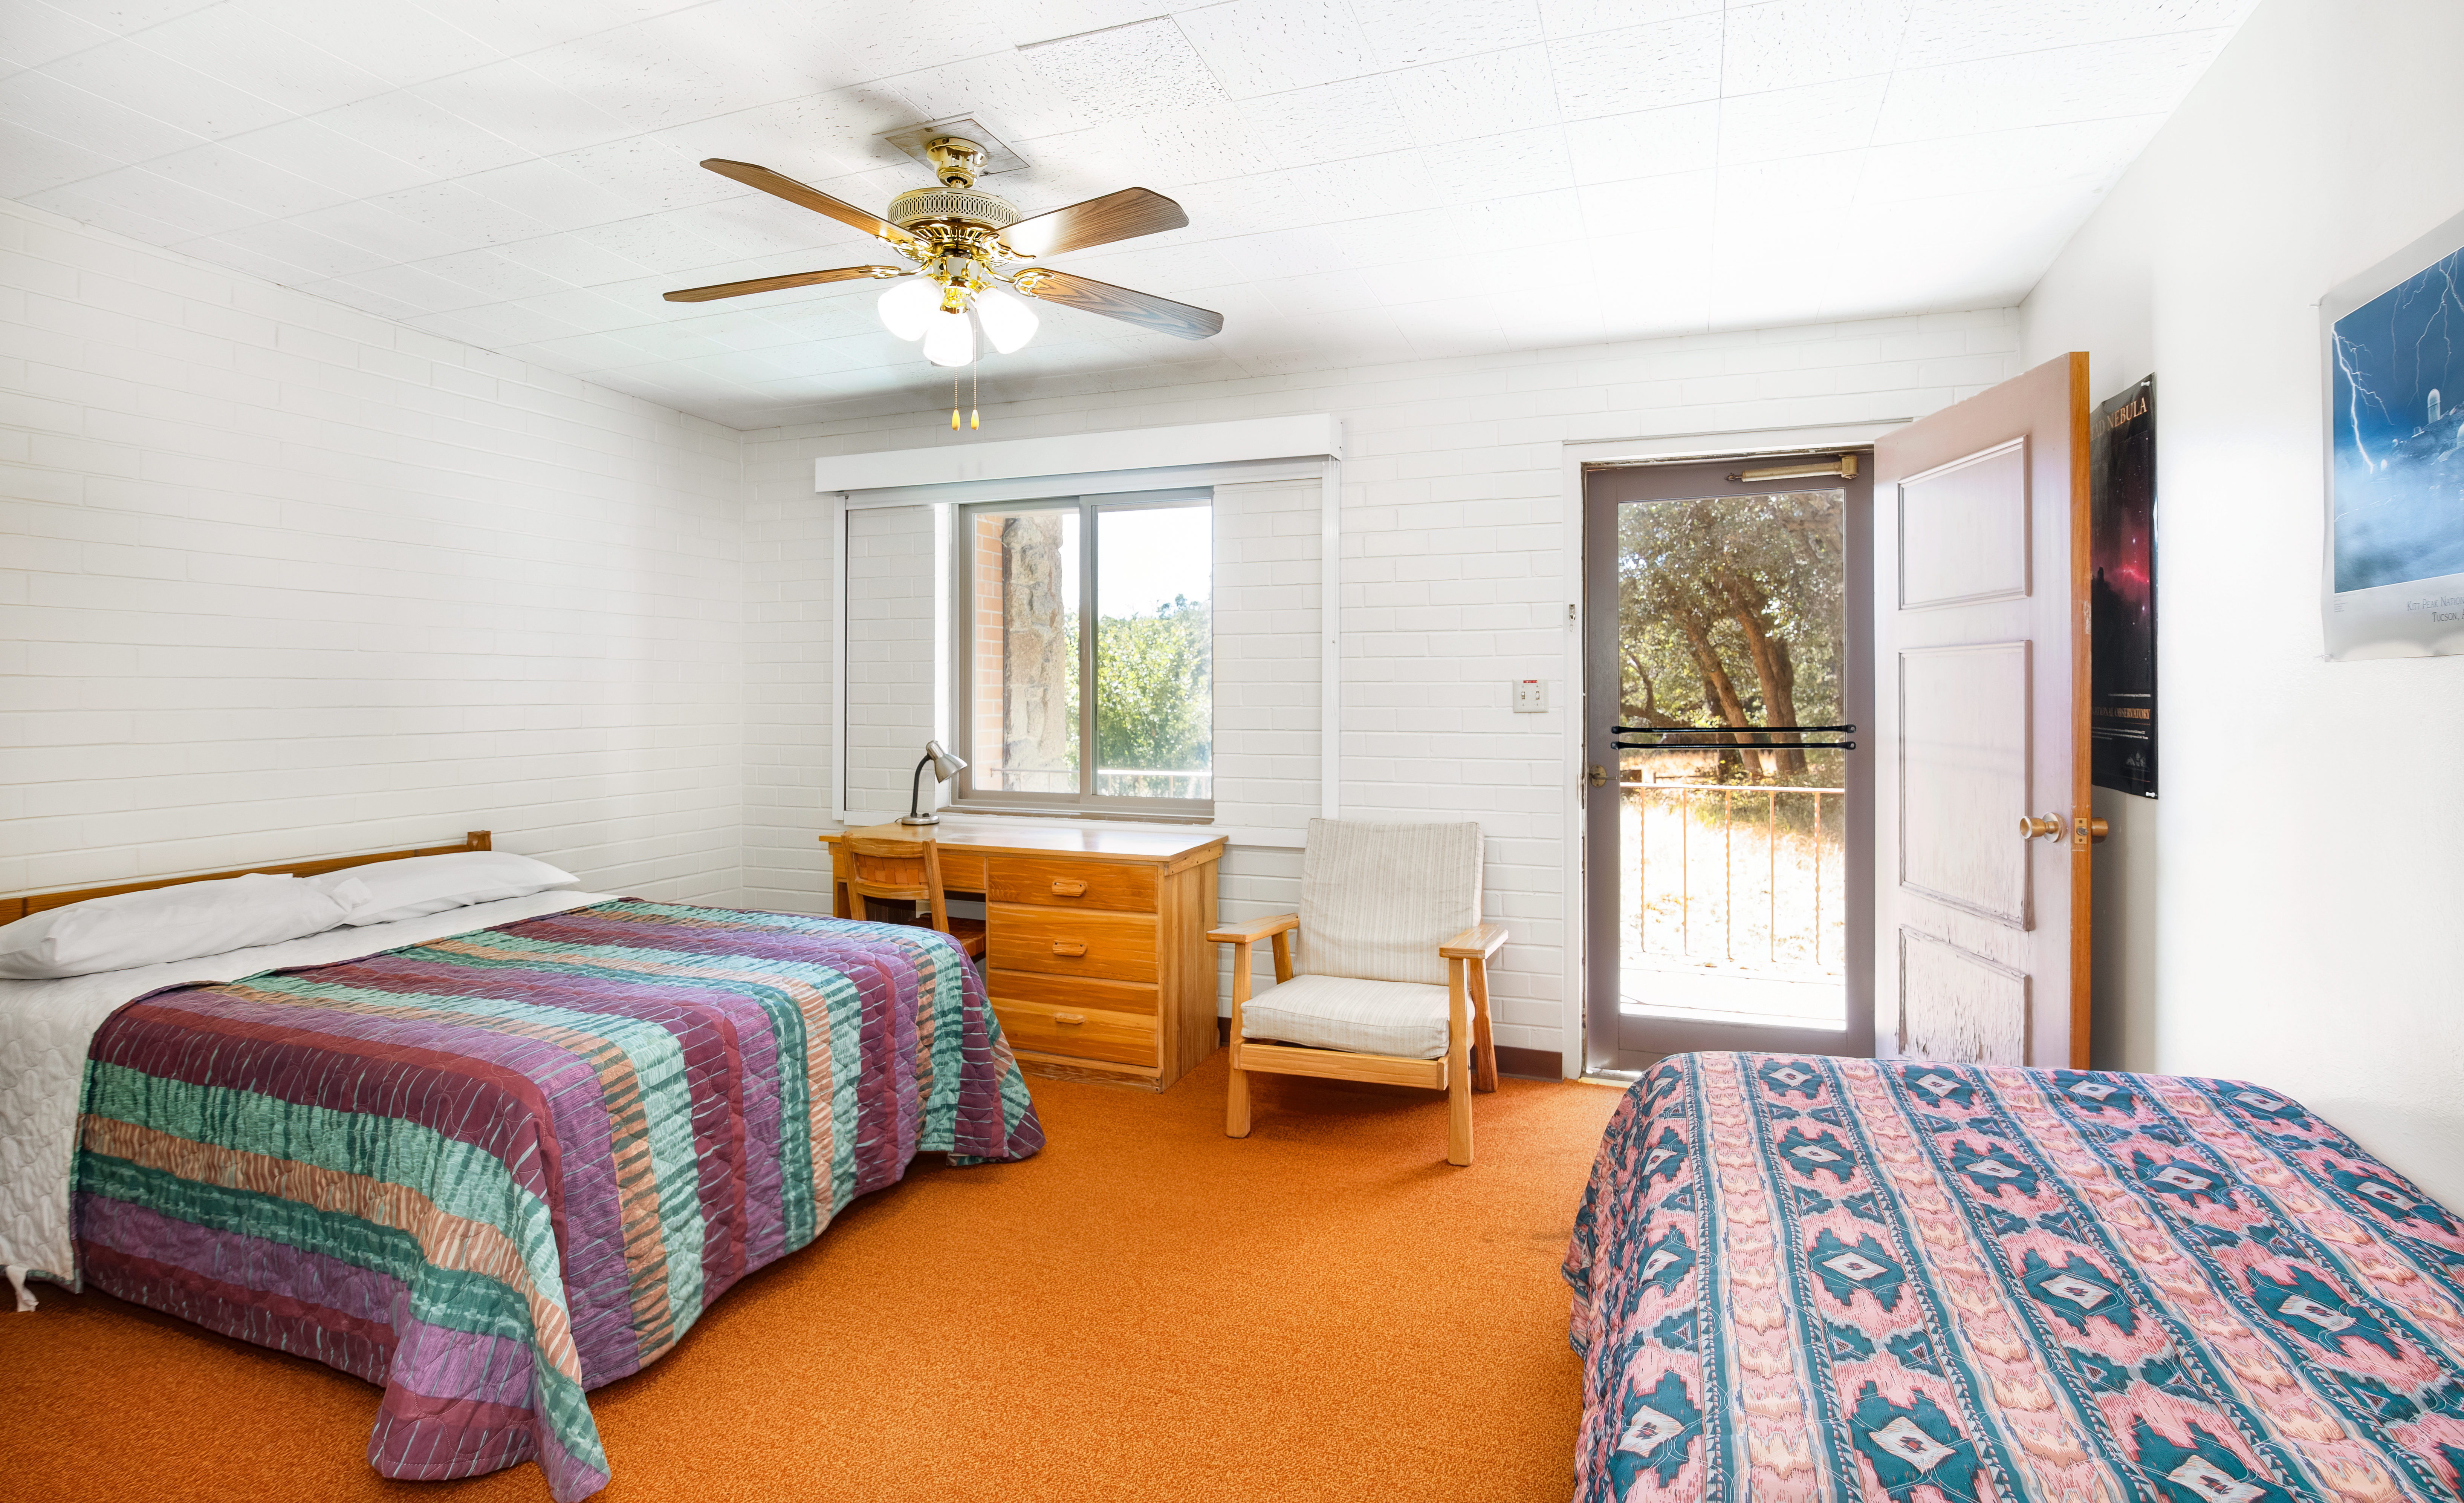

Dormitories at Kitt Peak

Dormroomn 4

Credit: KPNO/NOIRLab/NSF/AURA/P. Delligati